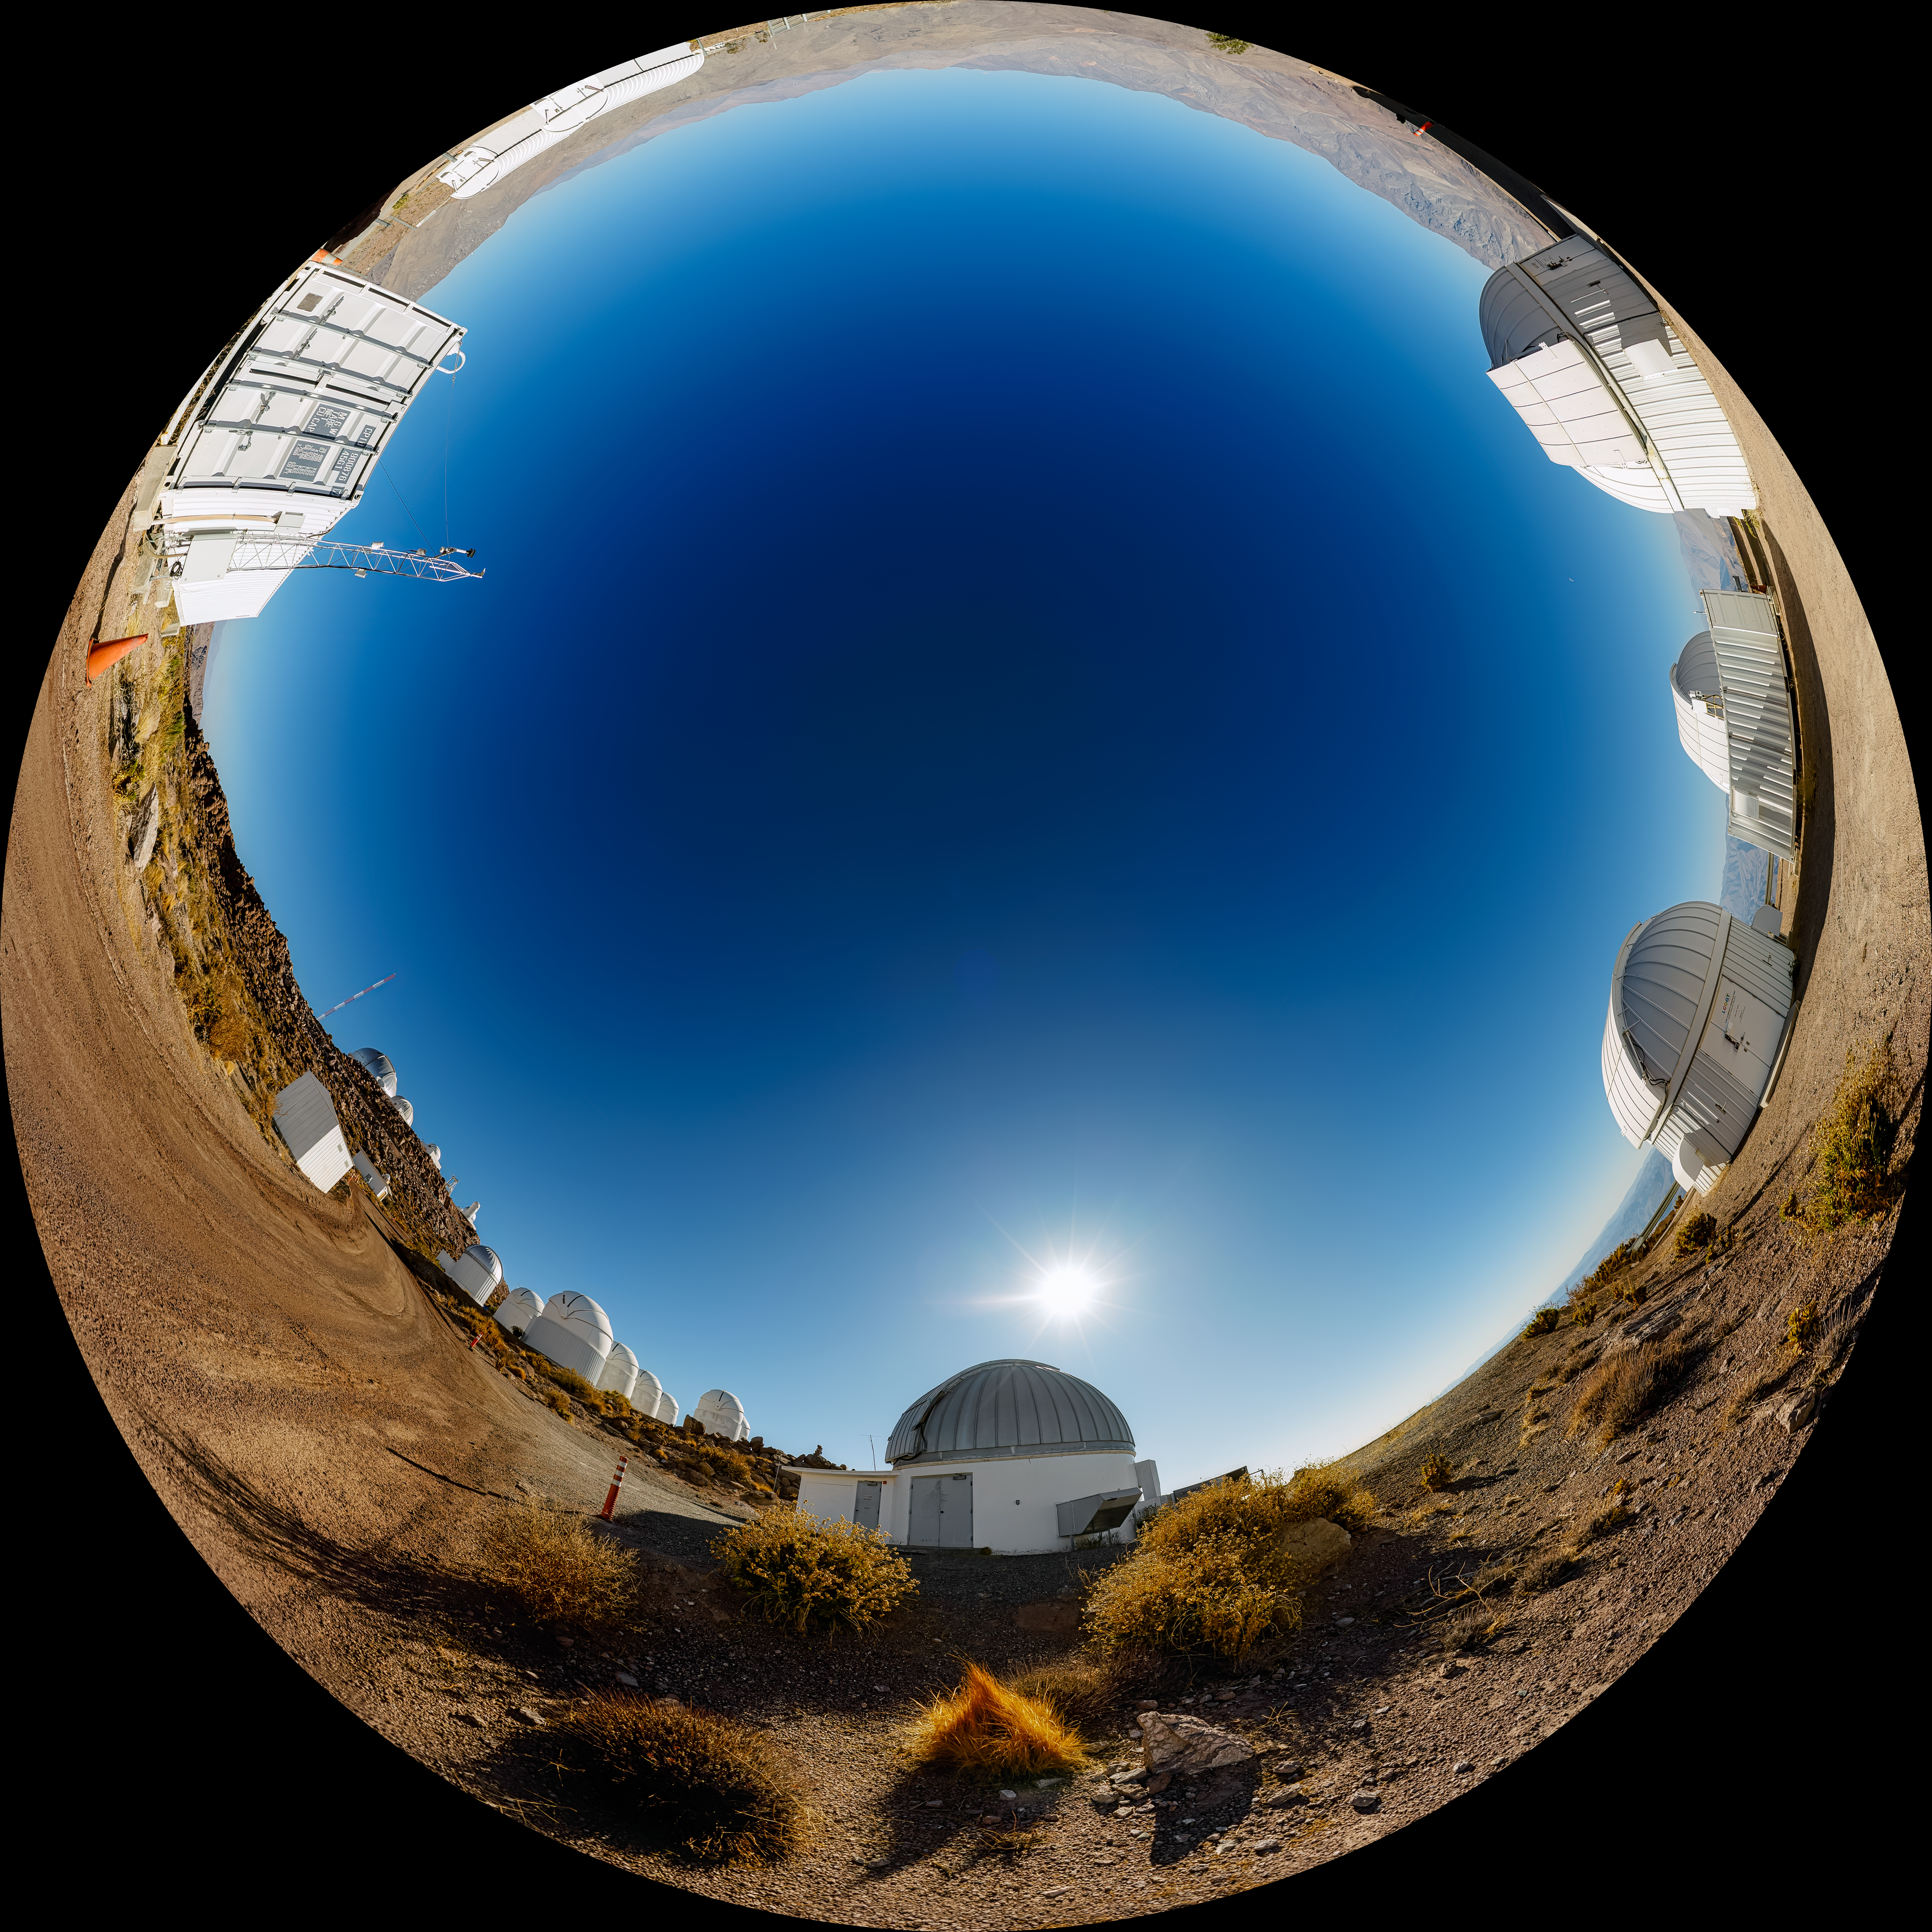

Las Cumbres Observatory Fulldome

A fulldome view of the tenant telescopes at Cerro Tololo Inter-American Observatory (CTIO), a Program of NSF NOIRLab. In the foreground are the Las Cumbres Observaotry 1-meter Telescopes (#4, #5, #9), the Las Cumbres Observatory 0.4-meter Telescopes (#9 and #12), and the SMARTS 1.3-meter Telescope.

A 360 panorama version of this image can be found here.

Credit: NOIRLab/NSF/AURA/P. Horálek